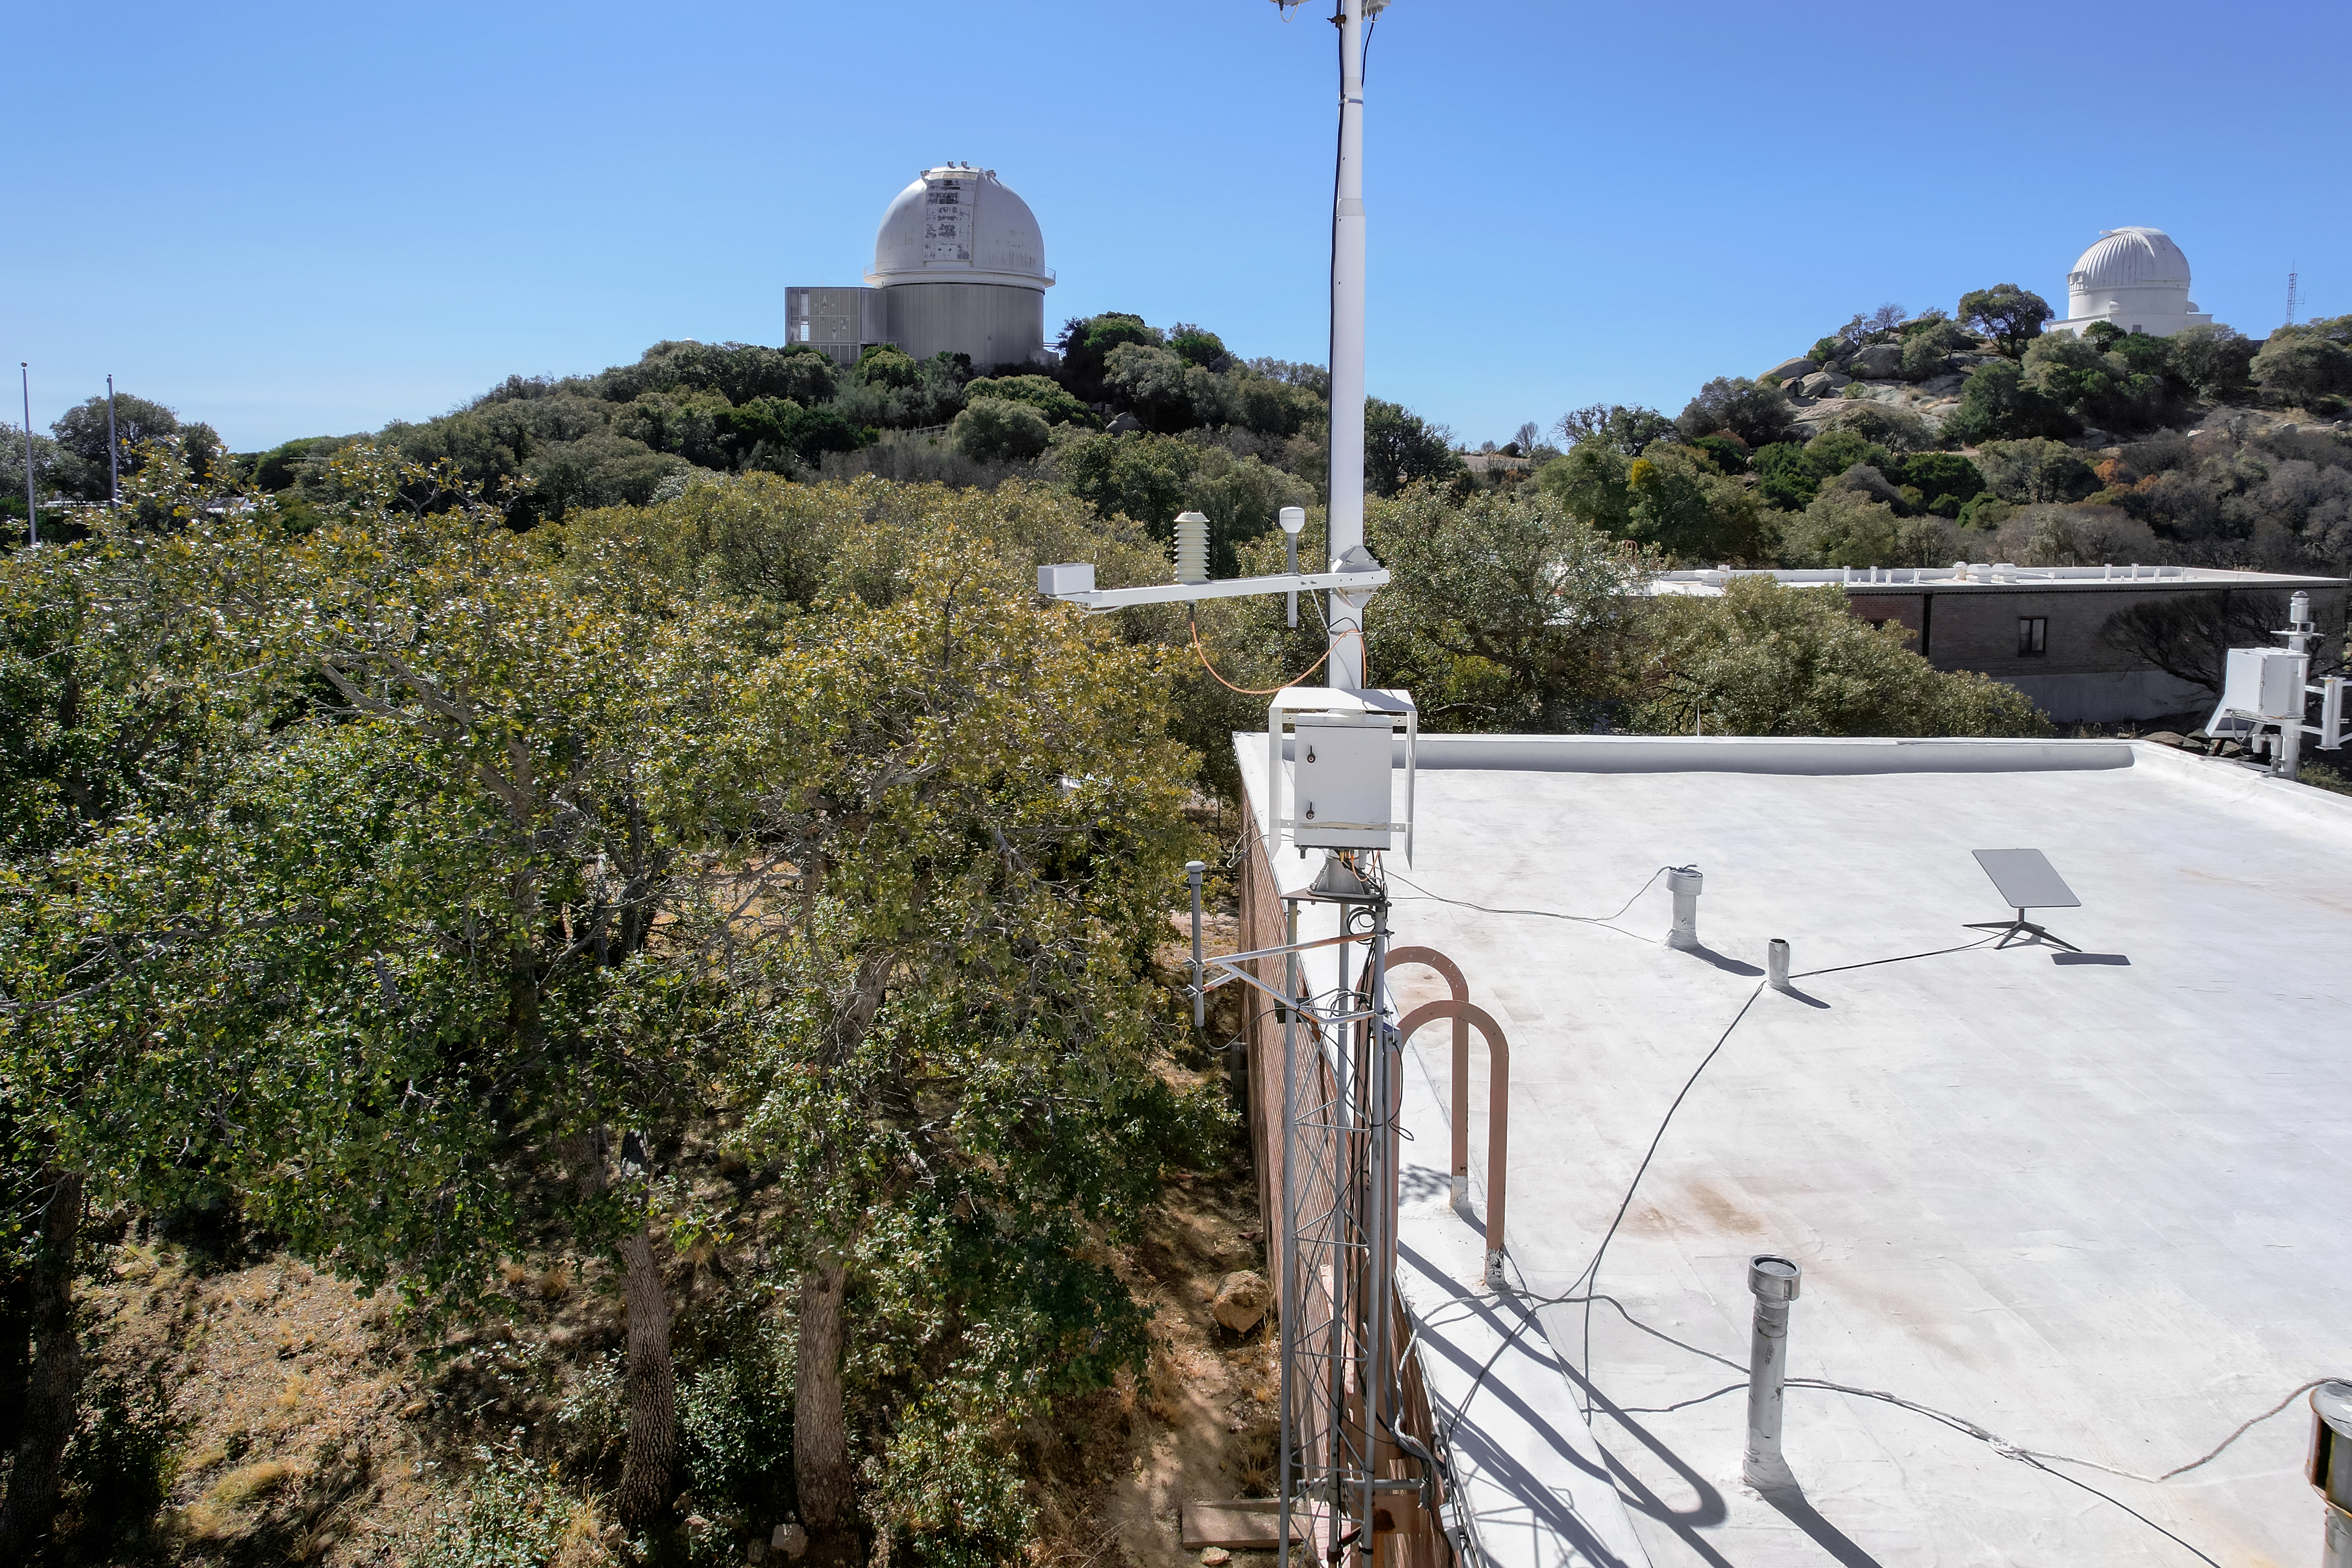

Kitt Peak National Observatory Administration Building Roof

The view from the roof of the Administration Building at Kitt Peak National Observatory (KPNO), a Program of NSF NOIRLab, from which the KPNO 2.1-meter Telescope (left) and the WIYN 0.9-meter Telescope (right) can be seen.

Credit: KPNO/NOIRLab/NSF/AURA/P. Marenfeld